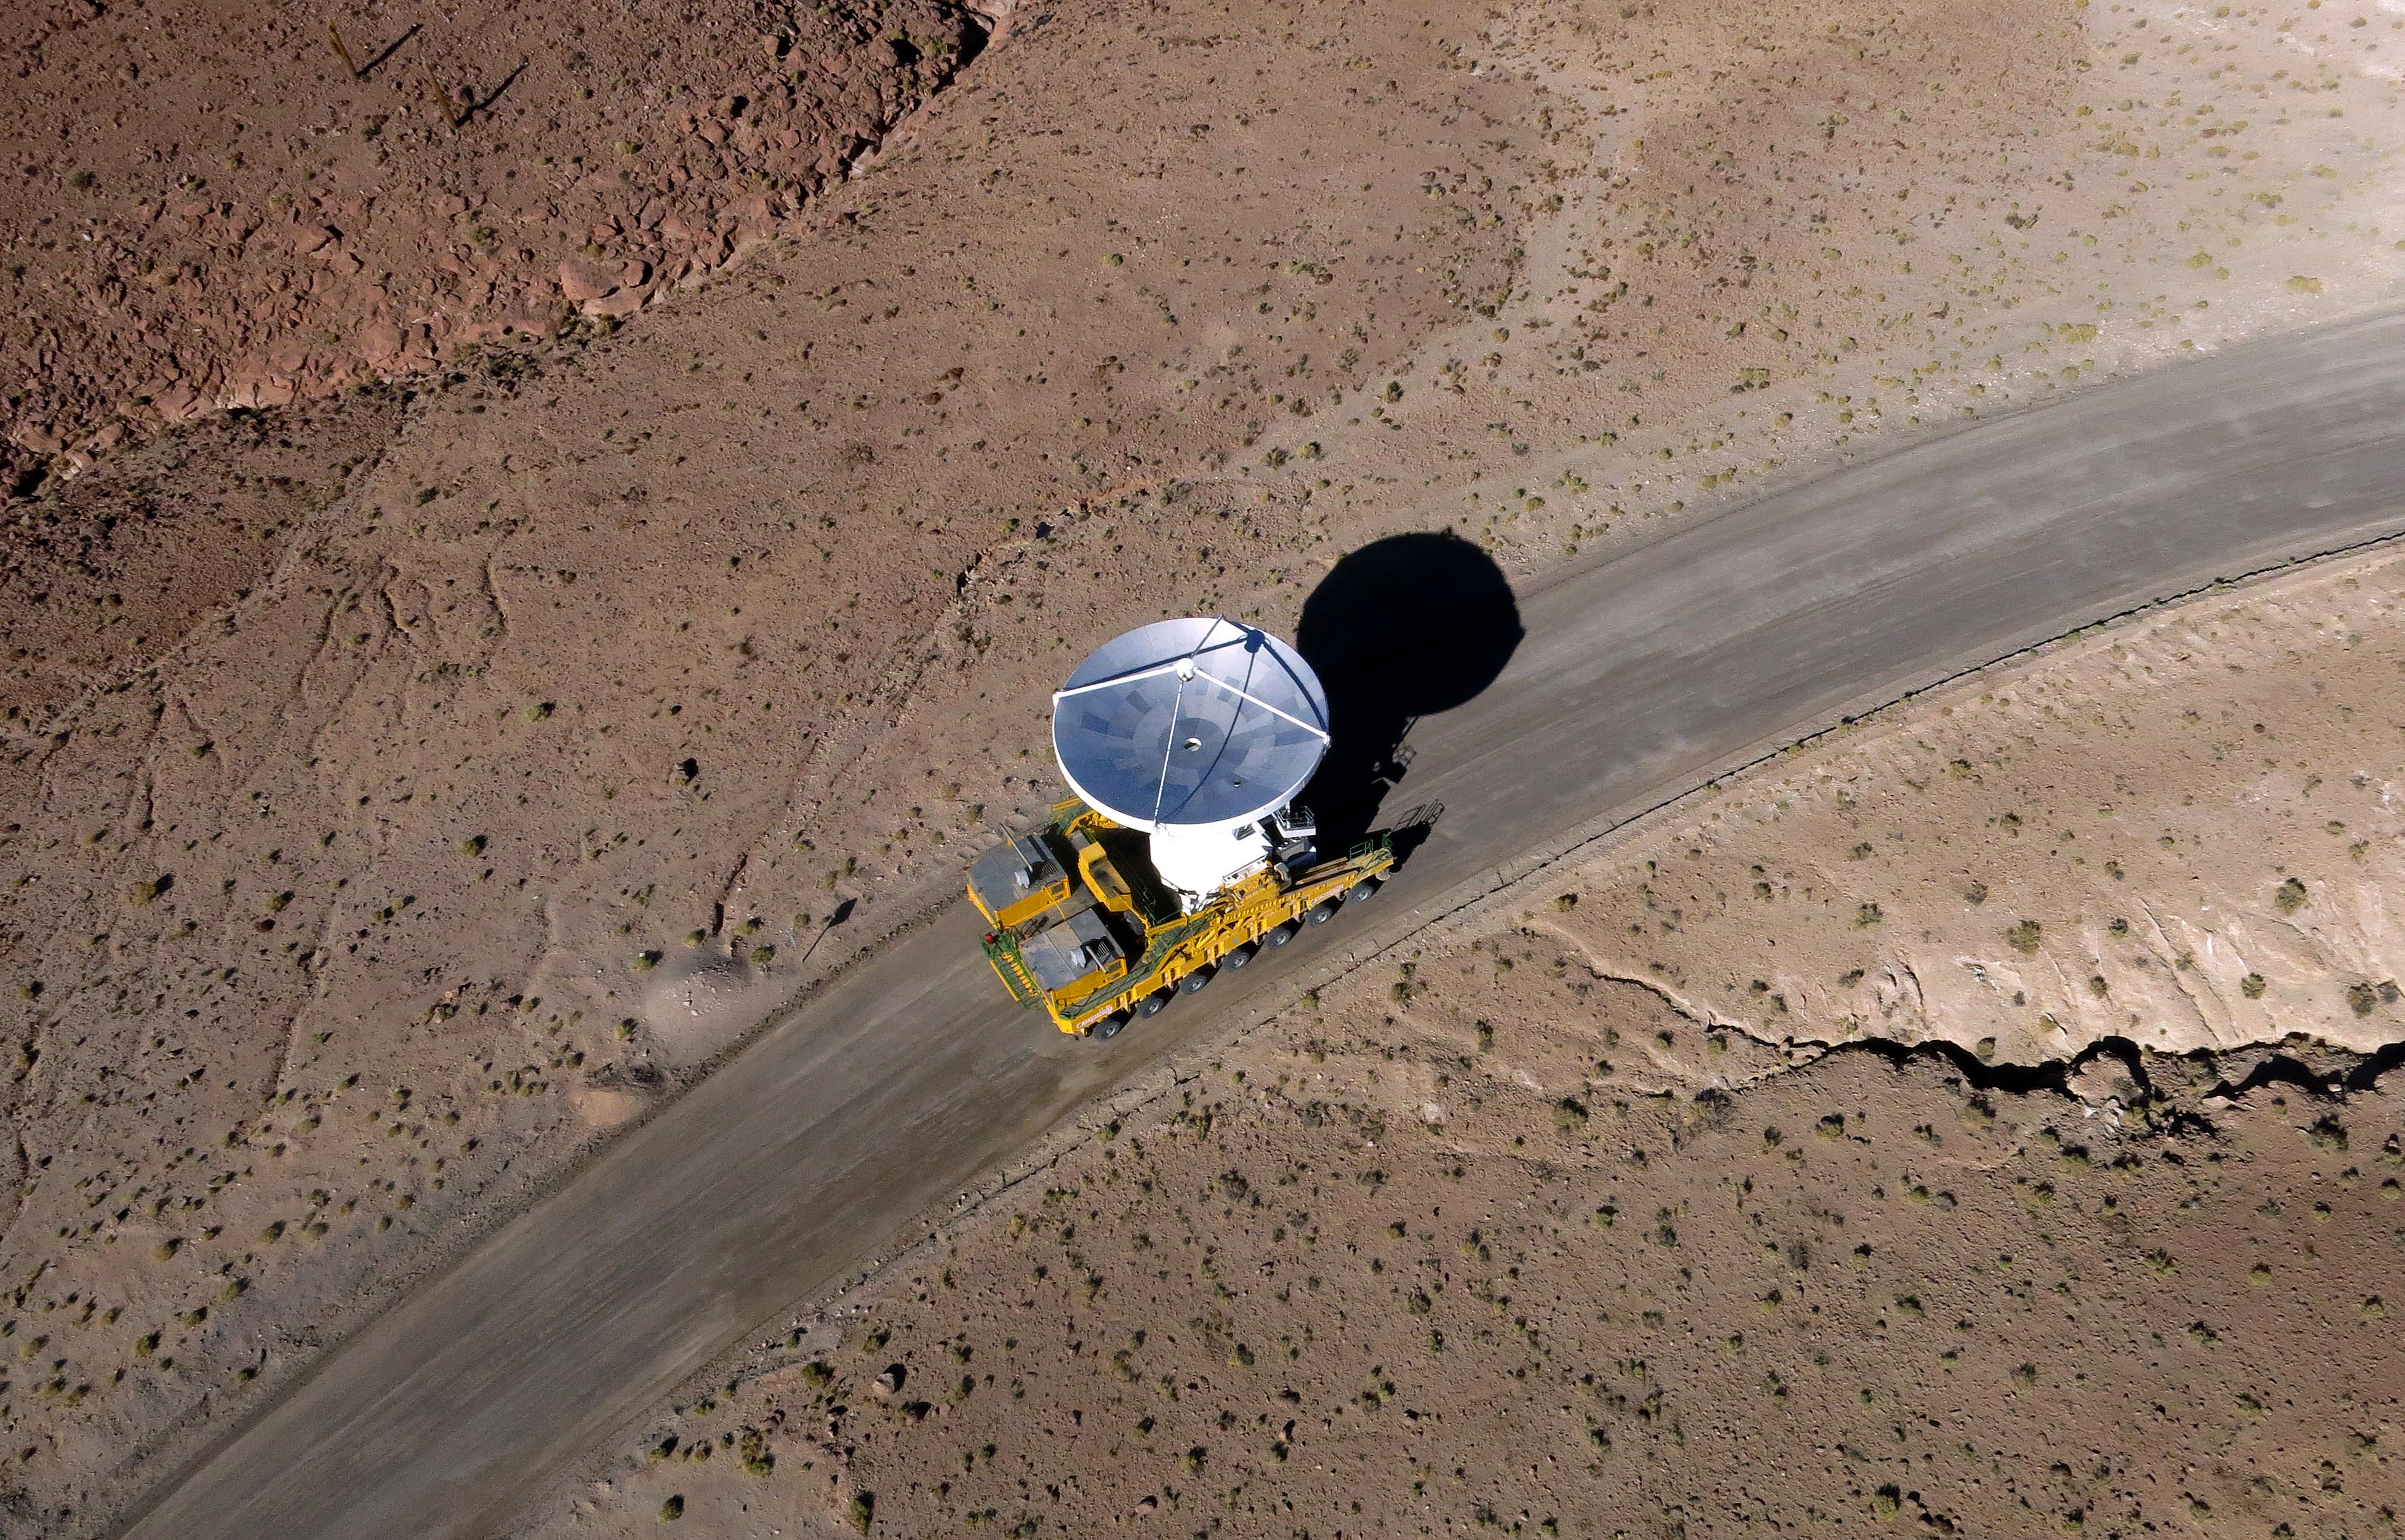

Arrival of the 10th antenna

Arrival of the 10th antenna to the Chajnantor Plateau.

Credit: ALMA (ESO/NAOJ/NRAO)